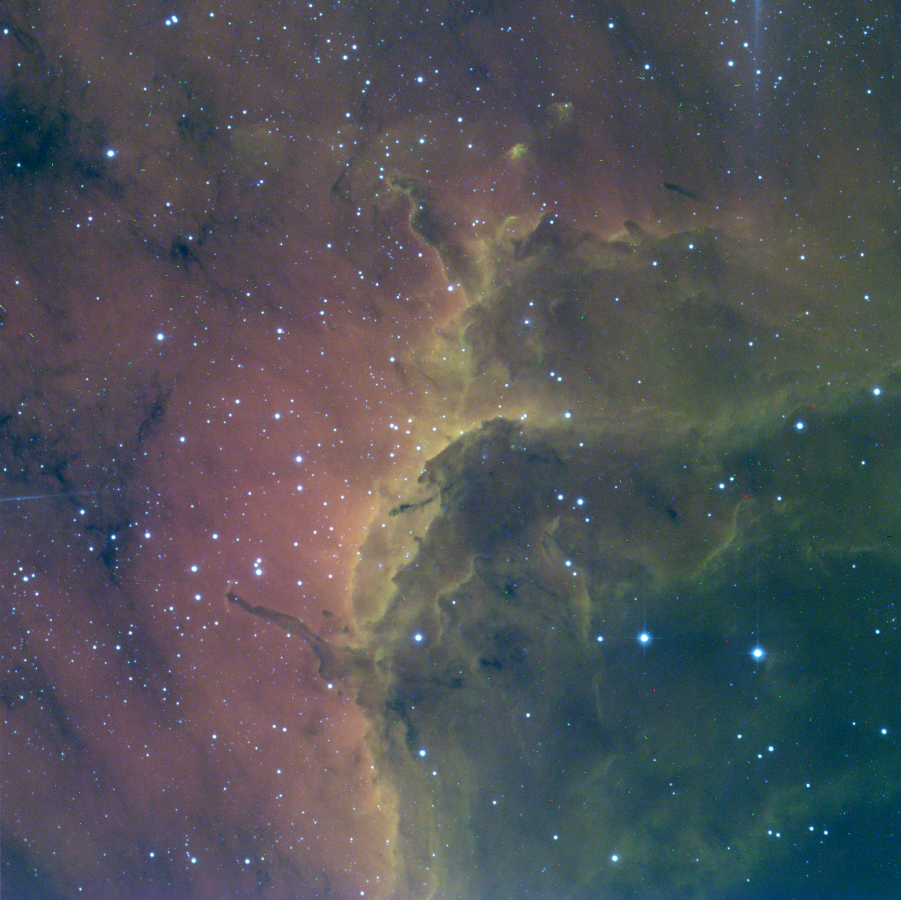

Pelican Nebula Ionization Front

This is a false color composite image of the ionization front at the edge of the Pelican Nebula (IC5070) in the constellation Cygnus. By using narrow filters centered around the specific emission lines we expect to see from different elements in different states, we can determine exactly what physical process is responsible for the state of the nebula. In this instance, red comes from the H-alpha line at 656nm and blue-green comes from the SII line at 672nm. This image was obtained with the 2048x2048 pixel CCD (T2KA) at the 0.9 meter telescope of the Kitt Peak National Observatory near Tucson, Arizona.

Credit: John Bally (U.Colorado), NOIRLab/NSF/AURA